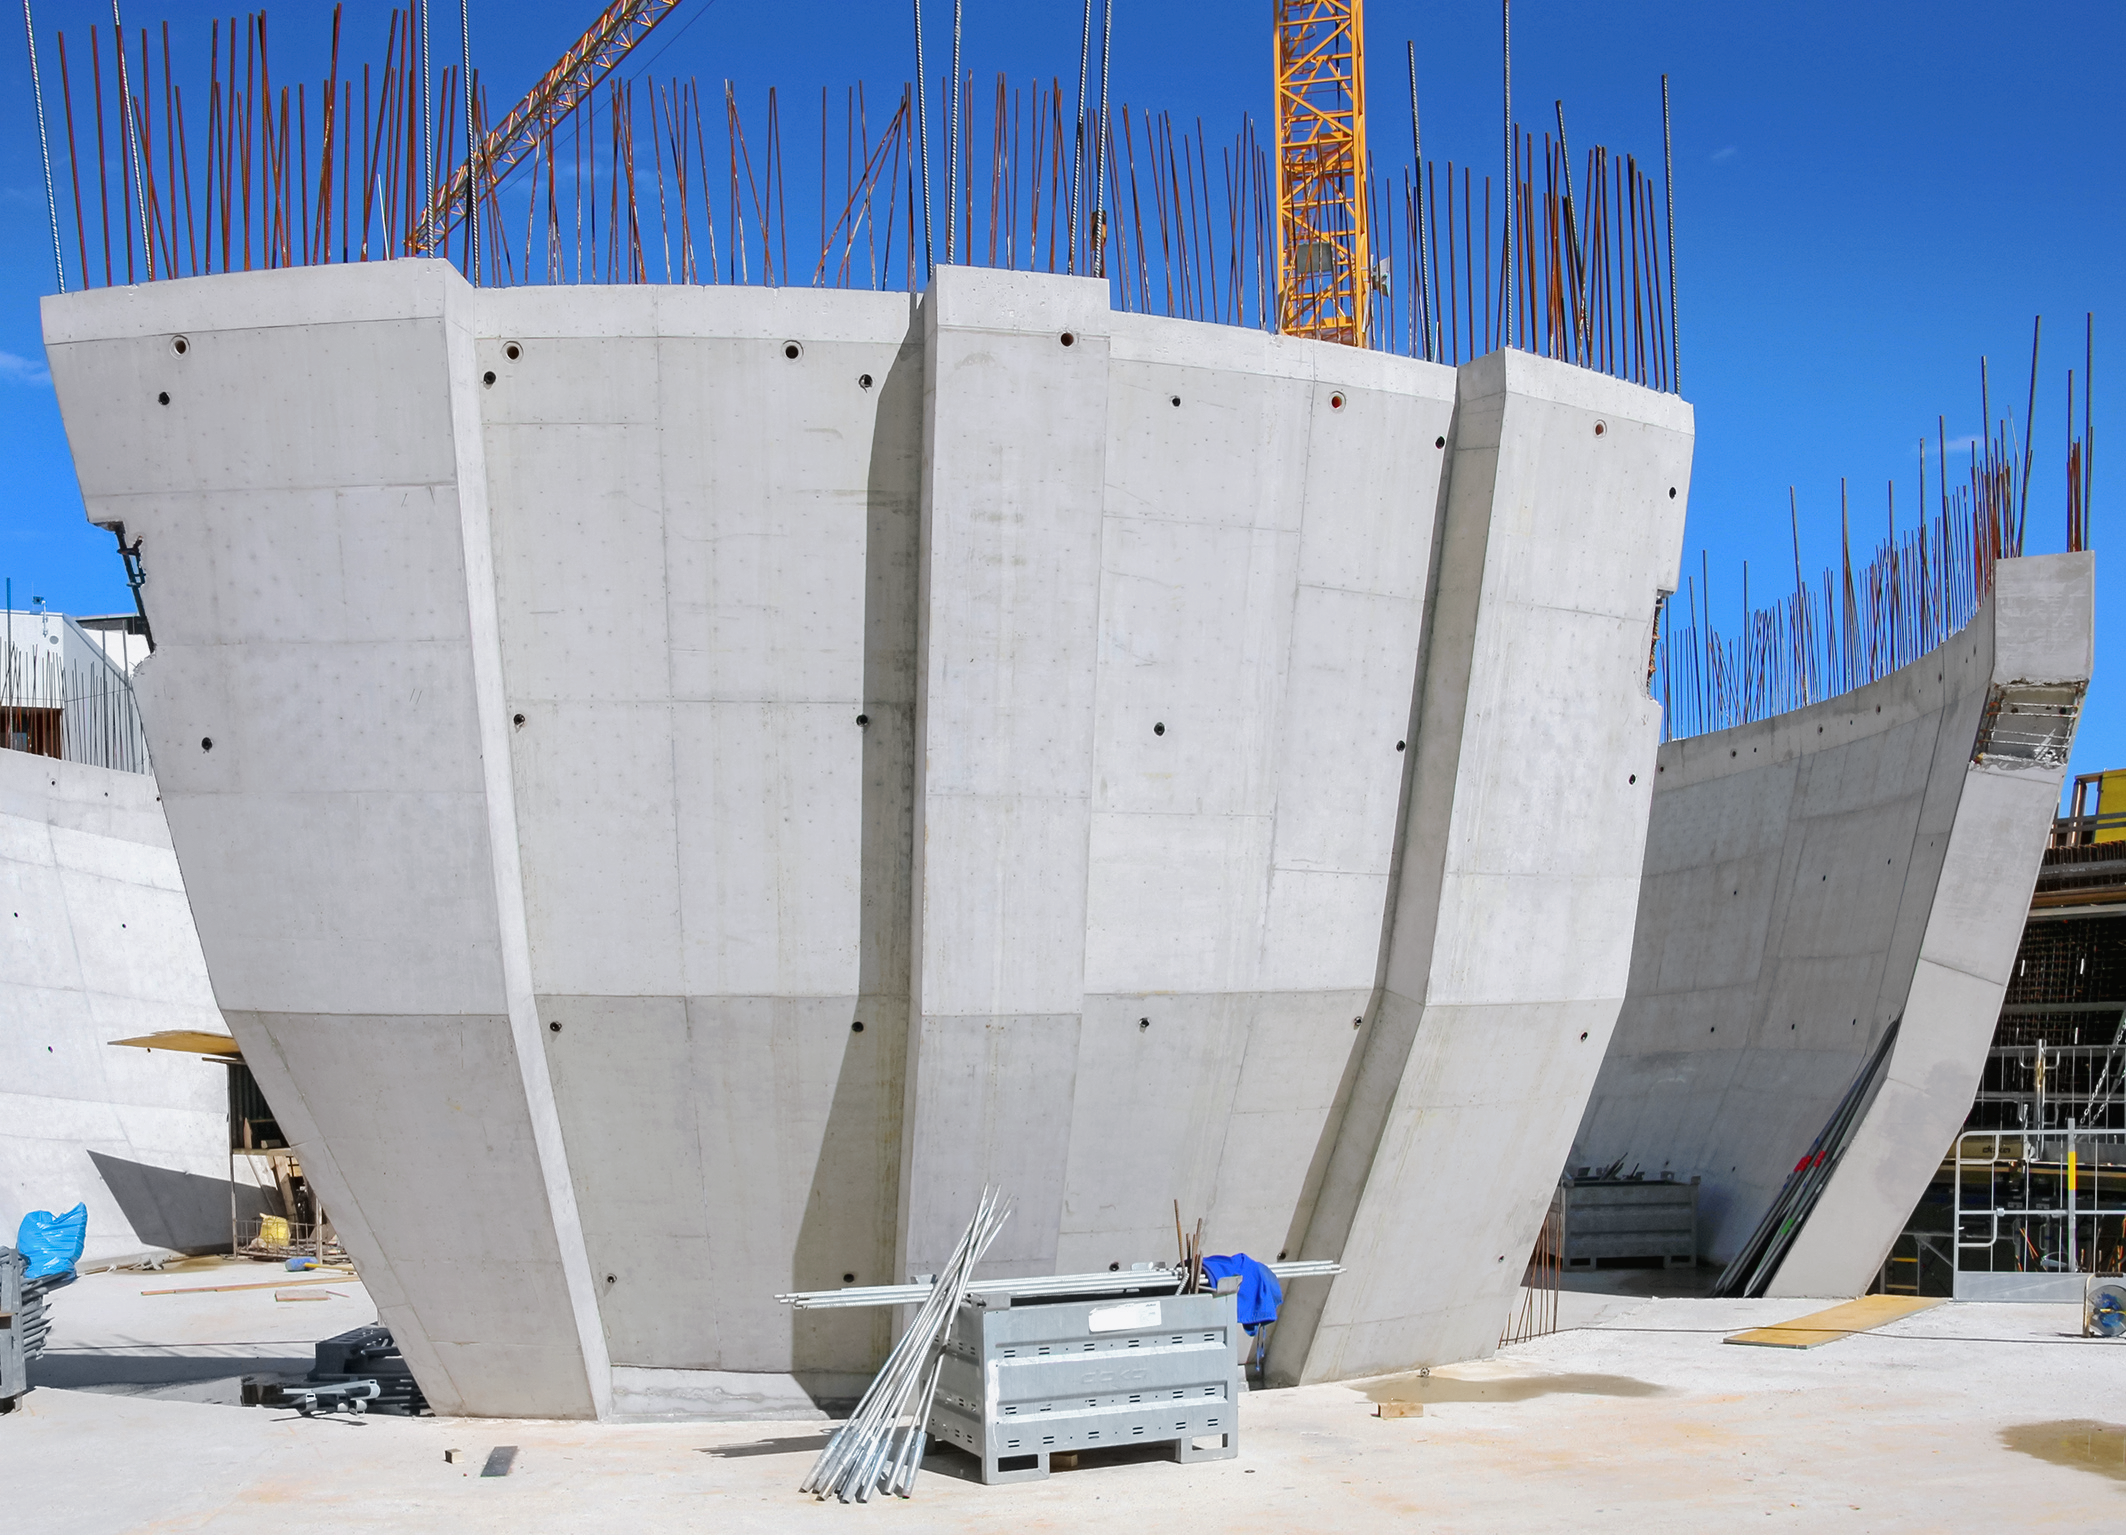

Bare panels on show

Photo taken during the construction of the ESO Supernova Planetarium & Visitor Centre.

Credit: ESO